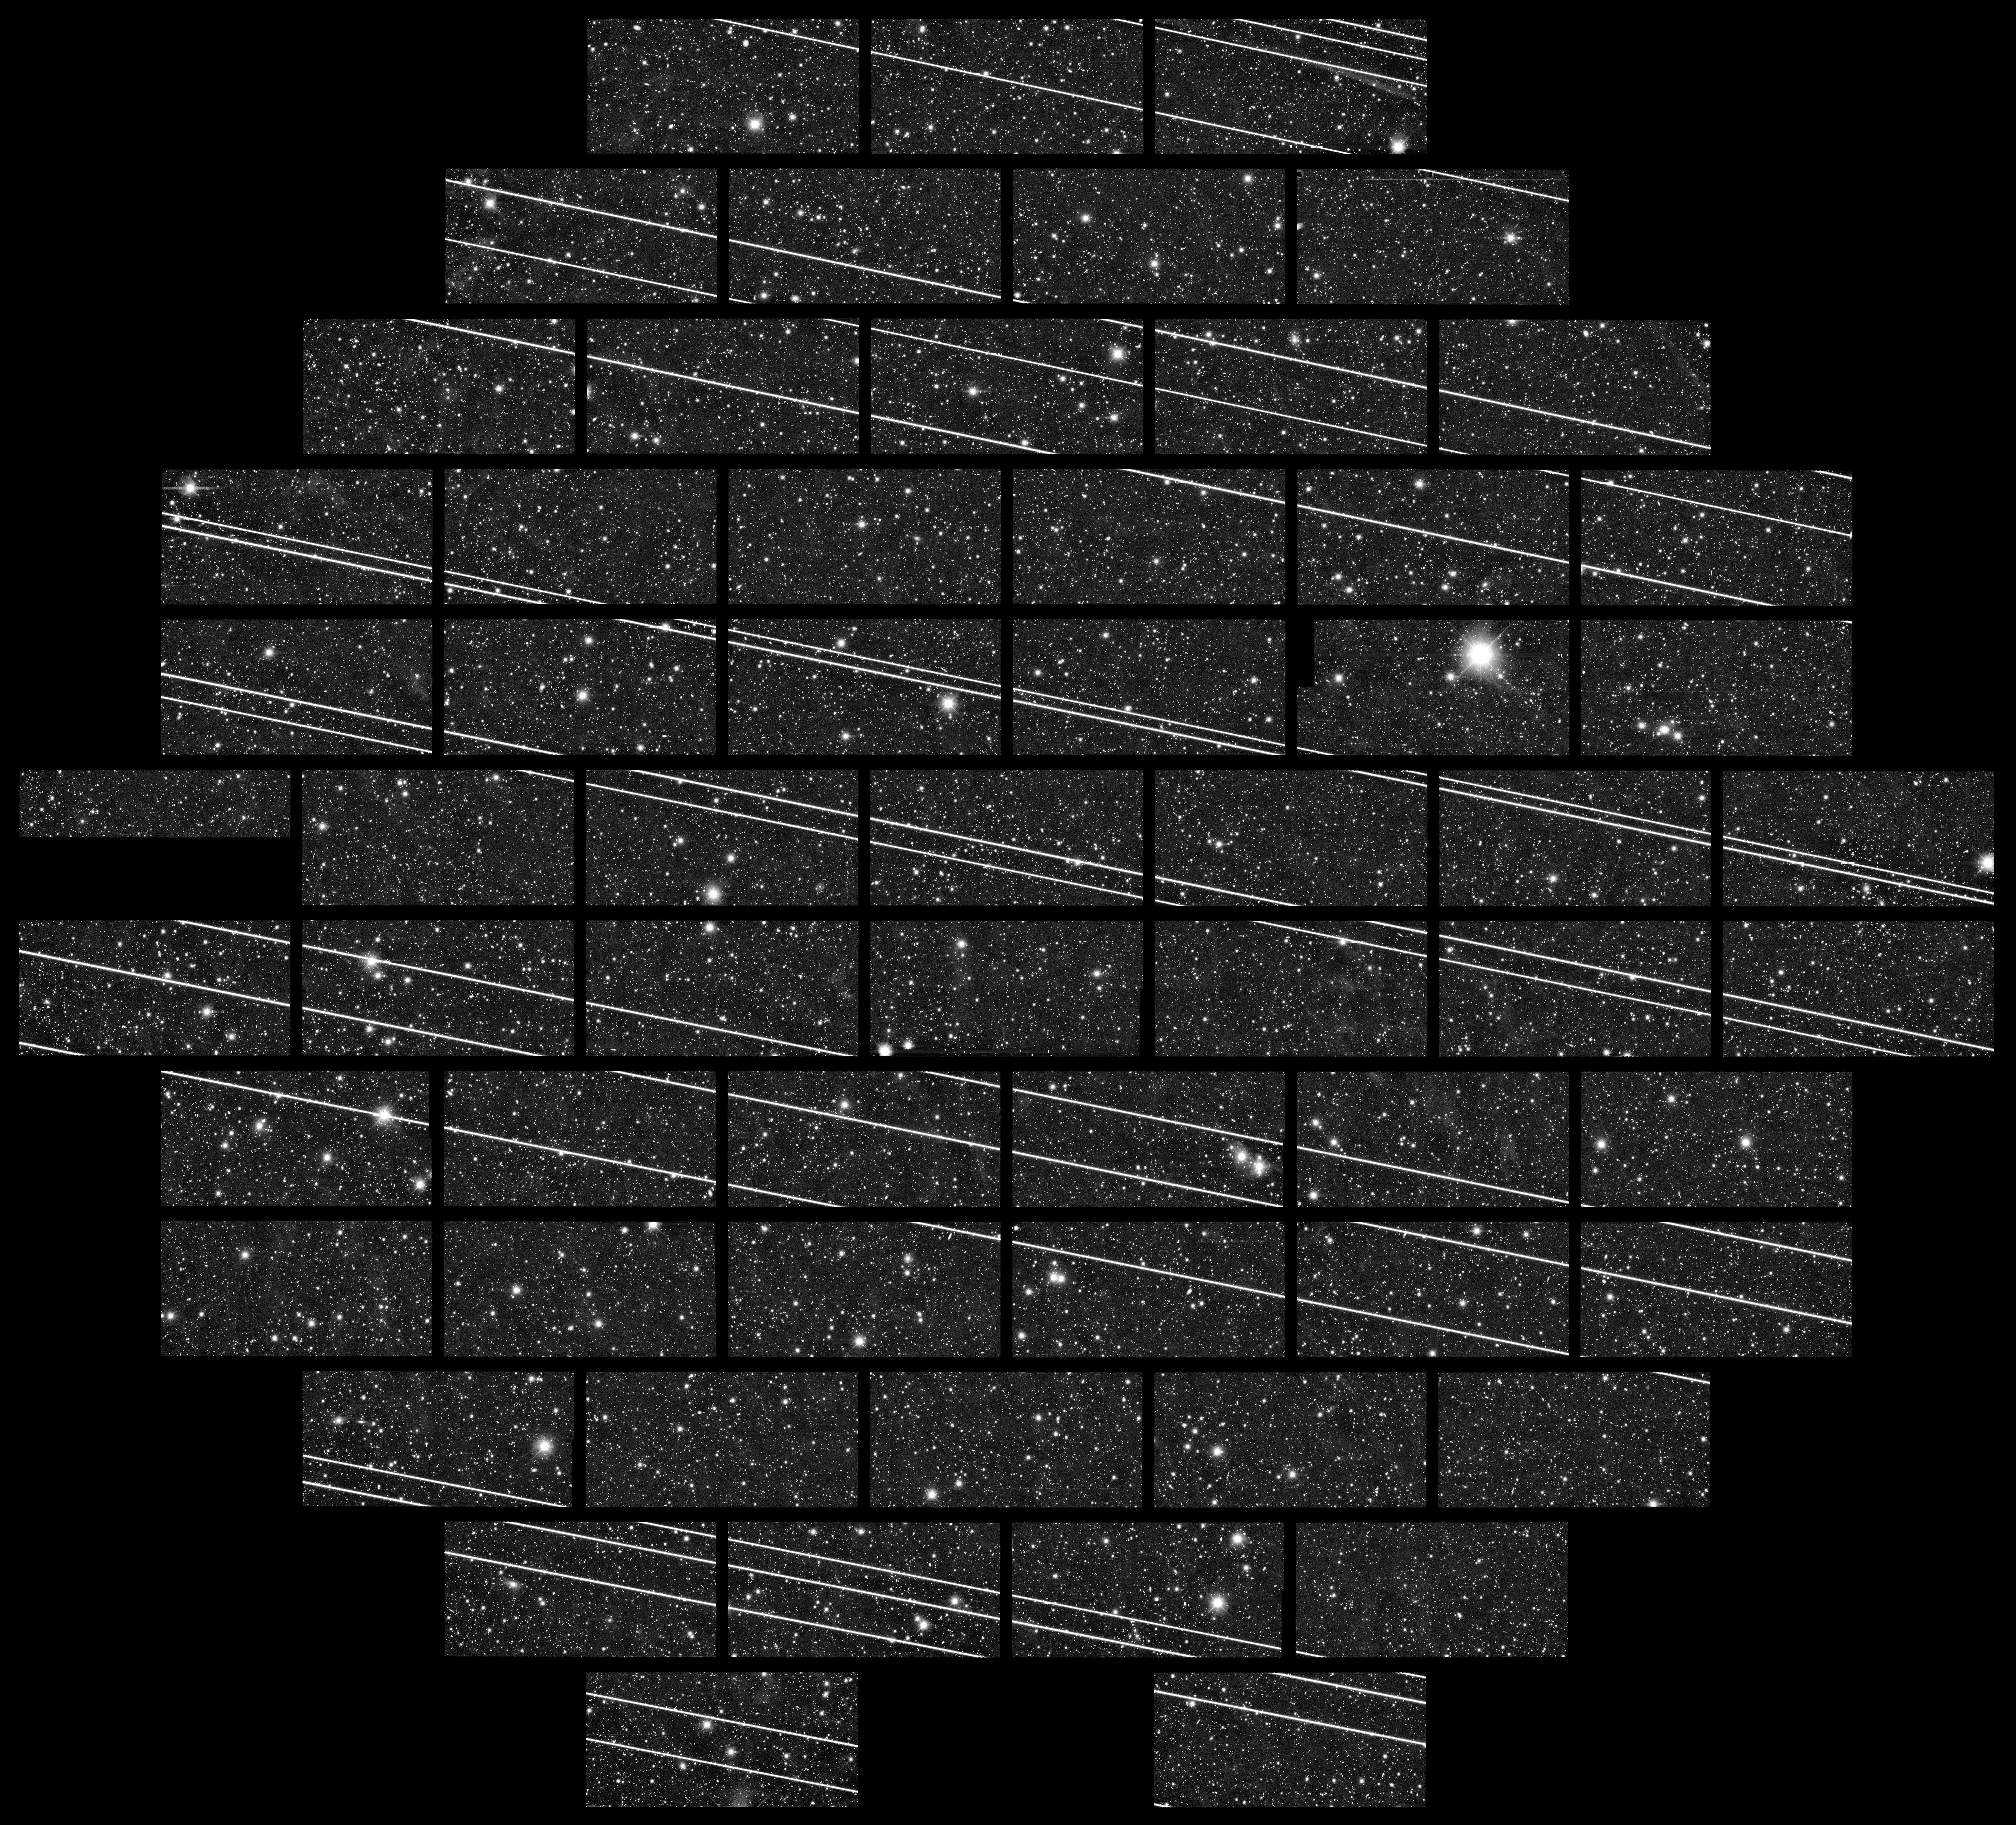

Starlink Satellites Imaged from CTIO

Earlier this week, while observing with DECam on the Víctor M. Blanco 4-meter Telescope at the Cerro Tololo Inter-American Observatory (CTIO), a Program of NSF NOIRLab, astronomers Clara Martínez-Vázquez and Cliff Johnson noticed something interesting. One of their images, the 333 seconds-exposure seen here, contained at least 19 streaks that they quickly surmised were due to the second batch of Starlink satellites launched last week. The gaps in the satellite tracks are due to the gaps between the DECam CCD chips in the 2.2-degree field.

At the same time, the CTIO all-sky camera recorded the satellites which were even visible with the unaided eye. Several frames from that camera can be seen in this timelapse video from CTIO.

Credit: CTIO/NOIRLab/NSF/AURA/DECam DELVE Survey